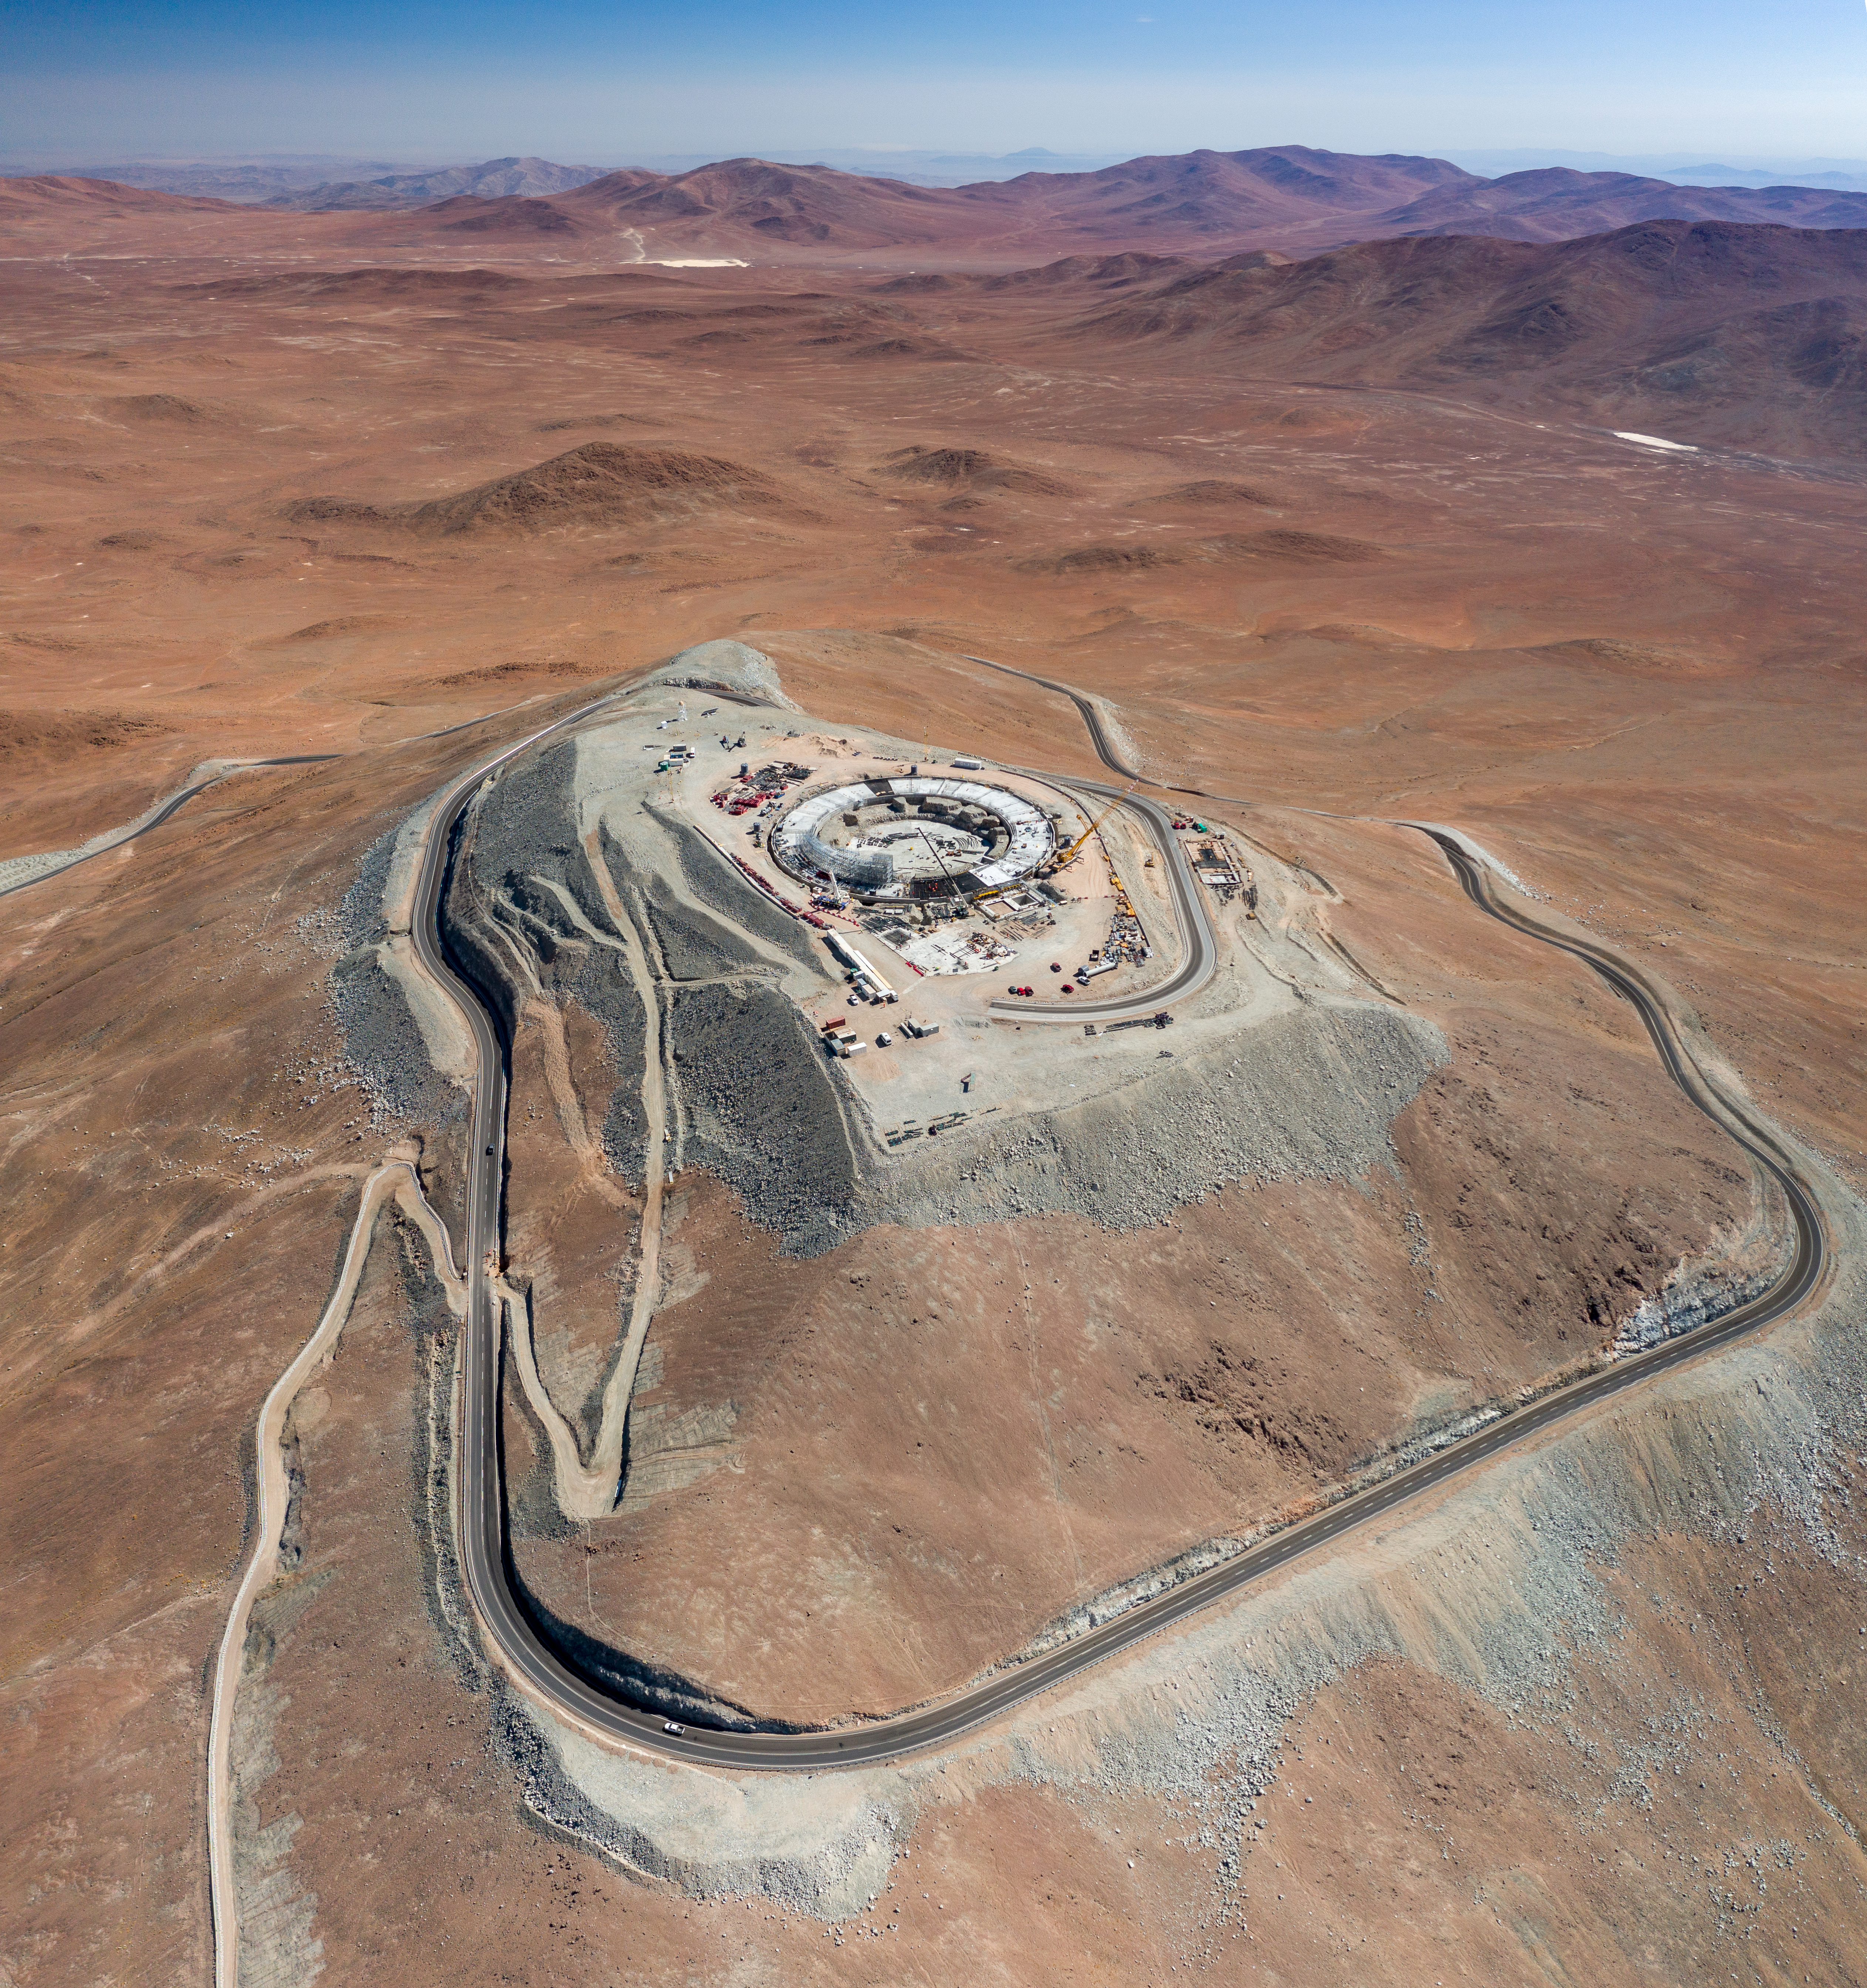

The ELT's construction site on Cerro Armazones

A bird’s eye view of ESO’s ELT construction site on Cerro Armazones, taken in January 2022.

Credit: G. Hüdepohl (atacamaphoto.com)/ESO